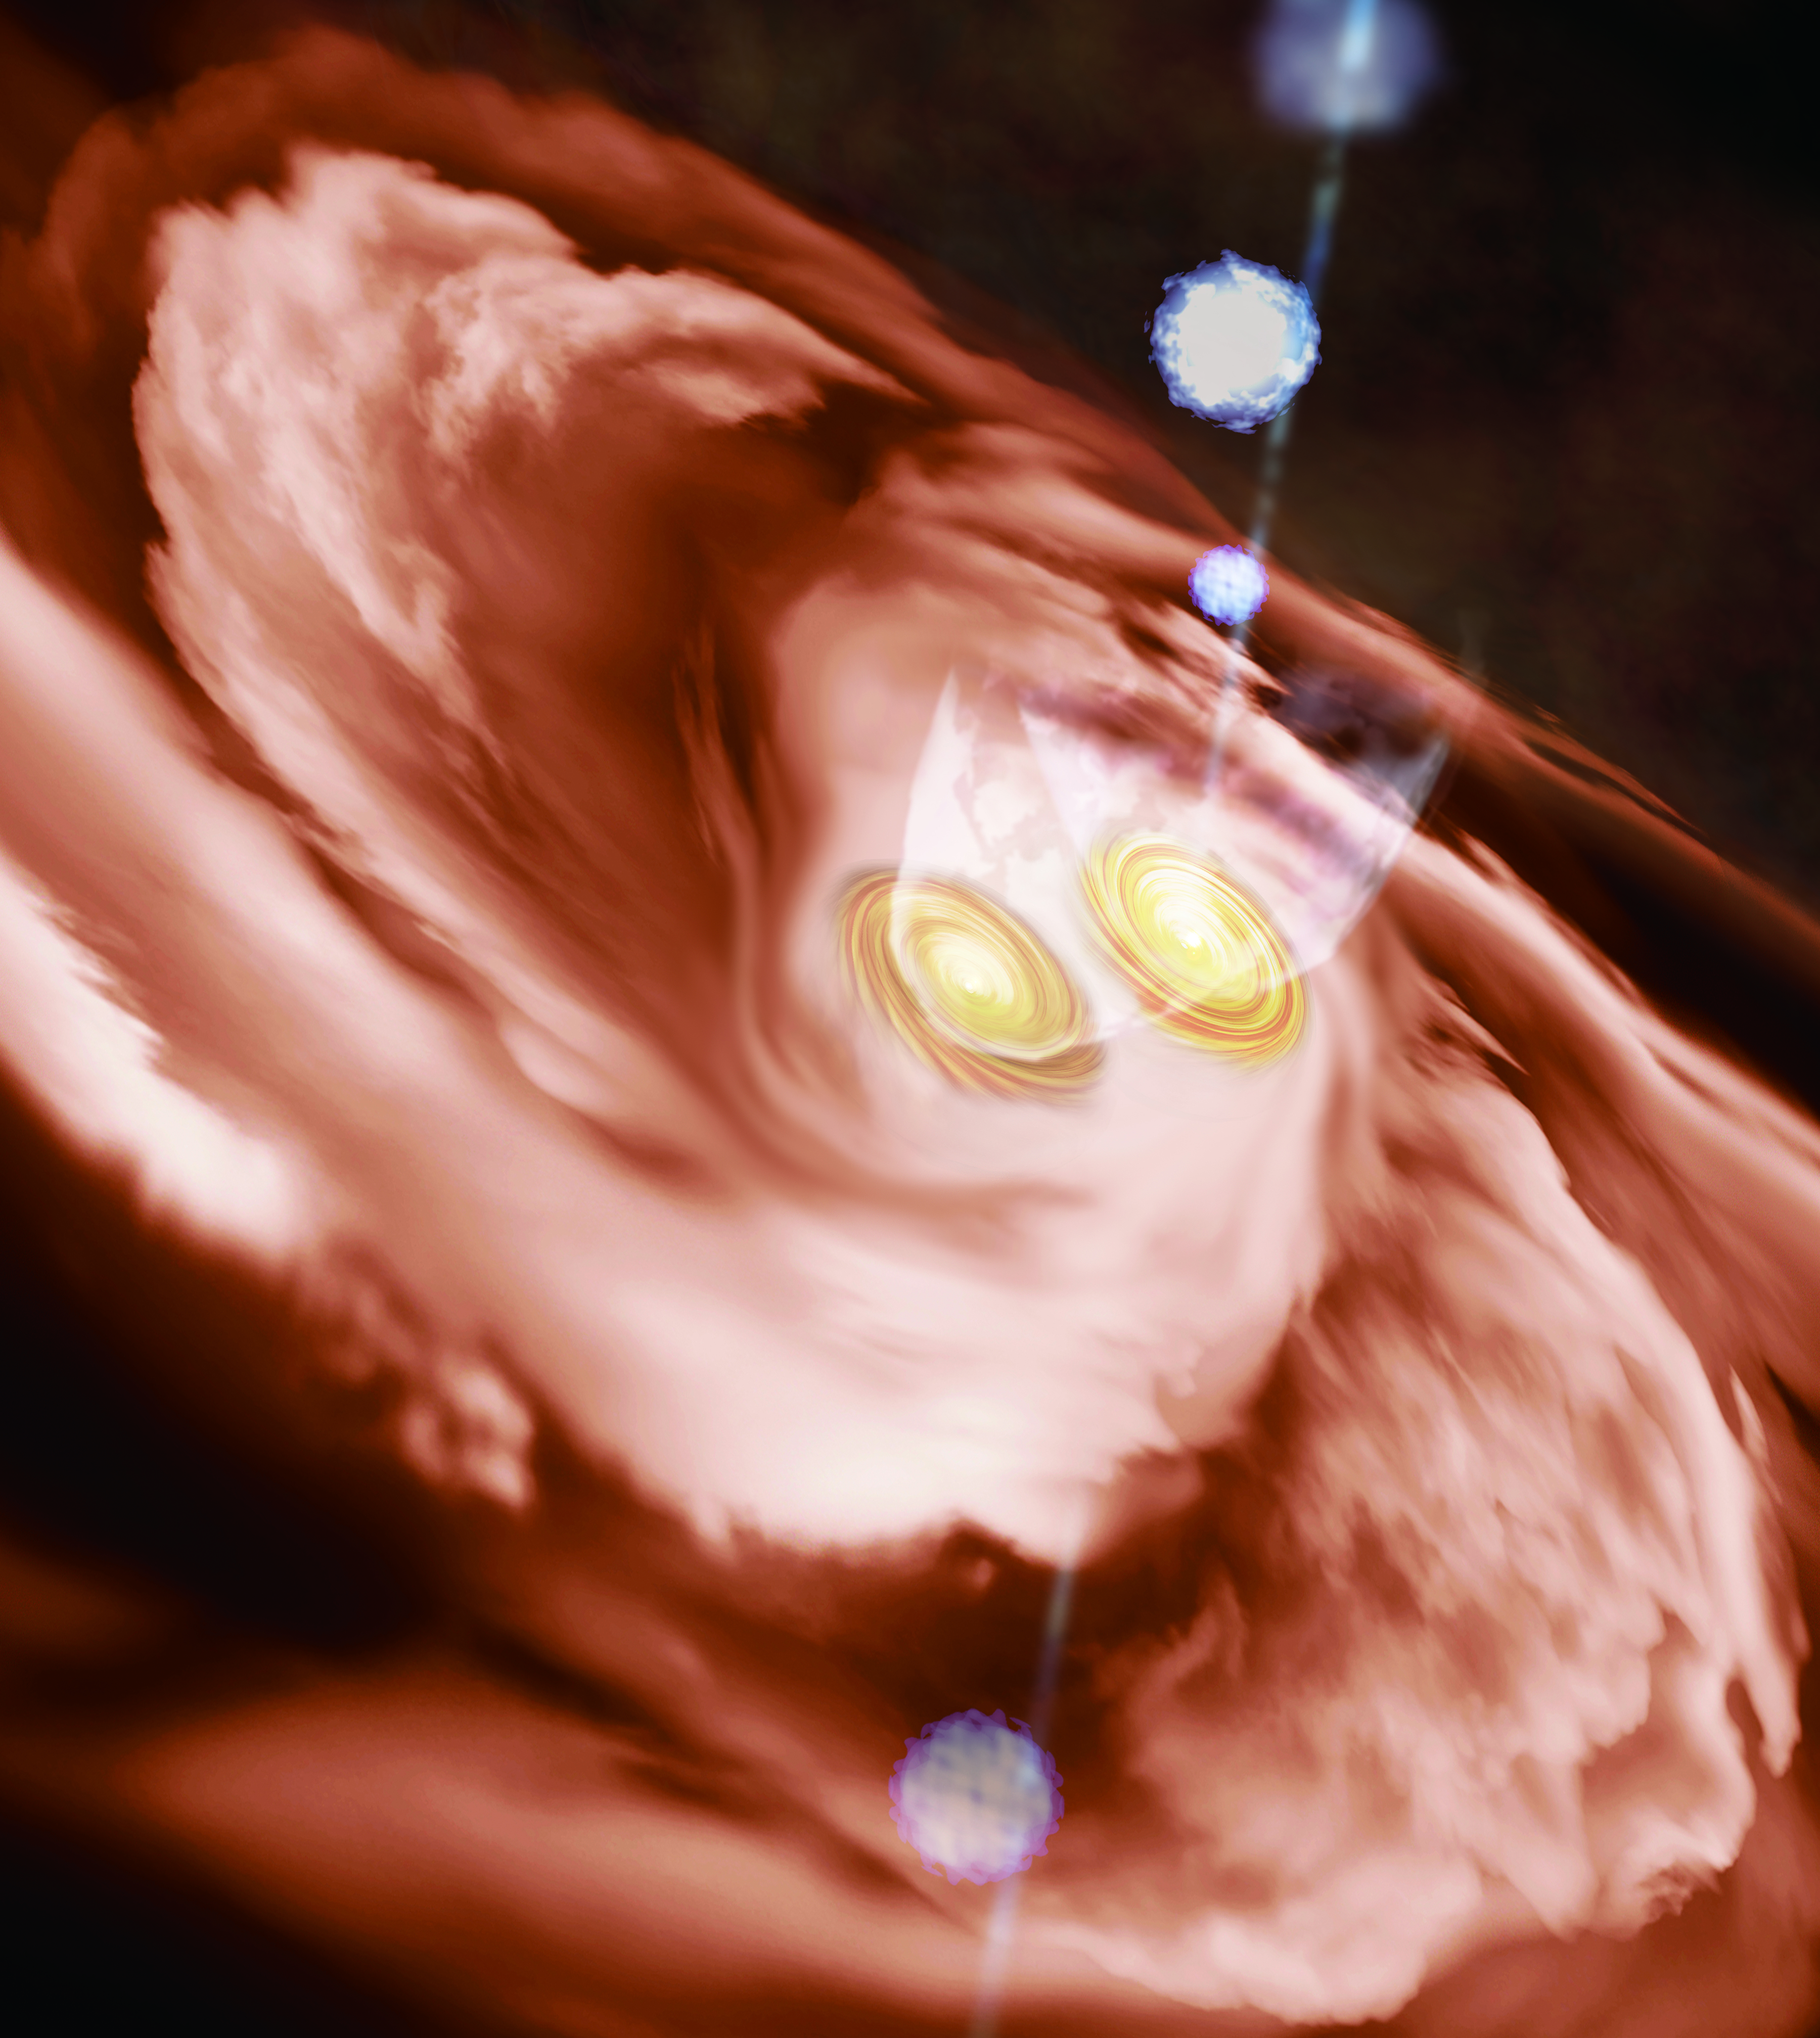

20200925_Tanaka_IRAS16547_illustration

Artist's impression of the massive protobinary IRAS 16547-4247. A small gas disk surrounds each protostar, and they are embedded in the larger disk. Both protostars eject molecular gas outflows, while one emanates a collimated jet that collides with the surrounding gas and creates bright spots along the stream.

Credit: ALMA (ESO/NAOJ/NRAO)